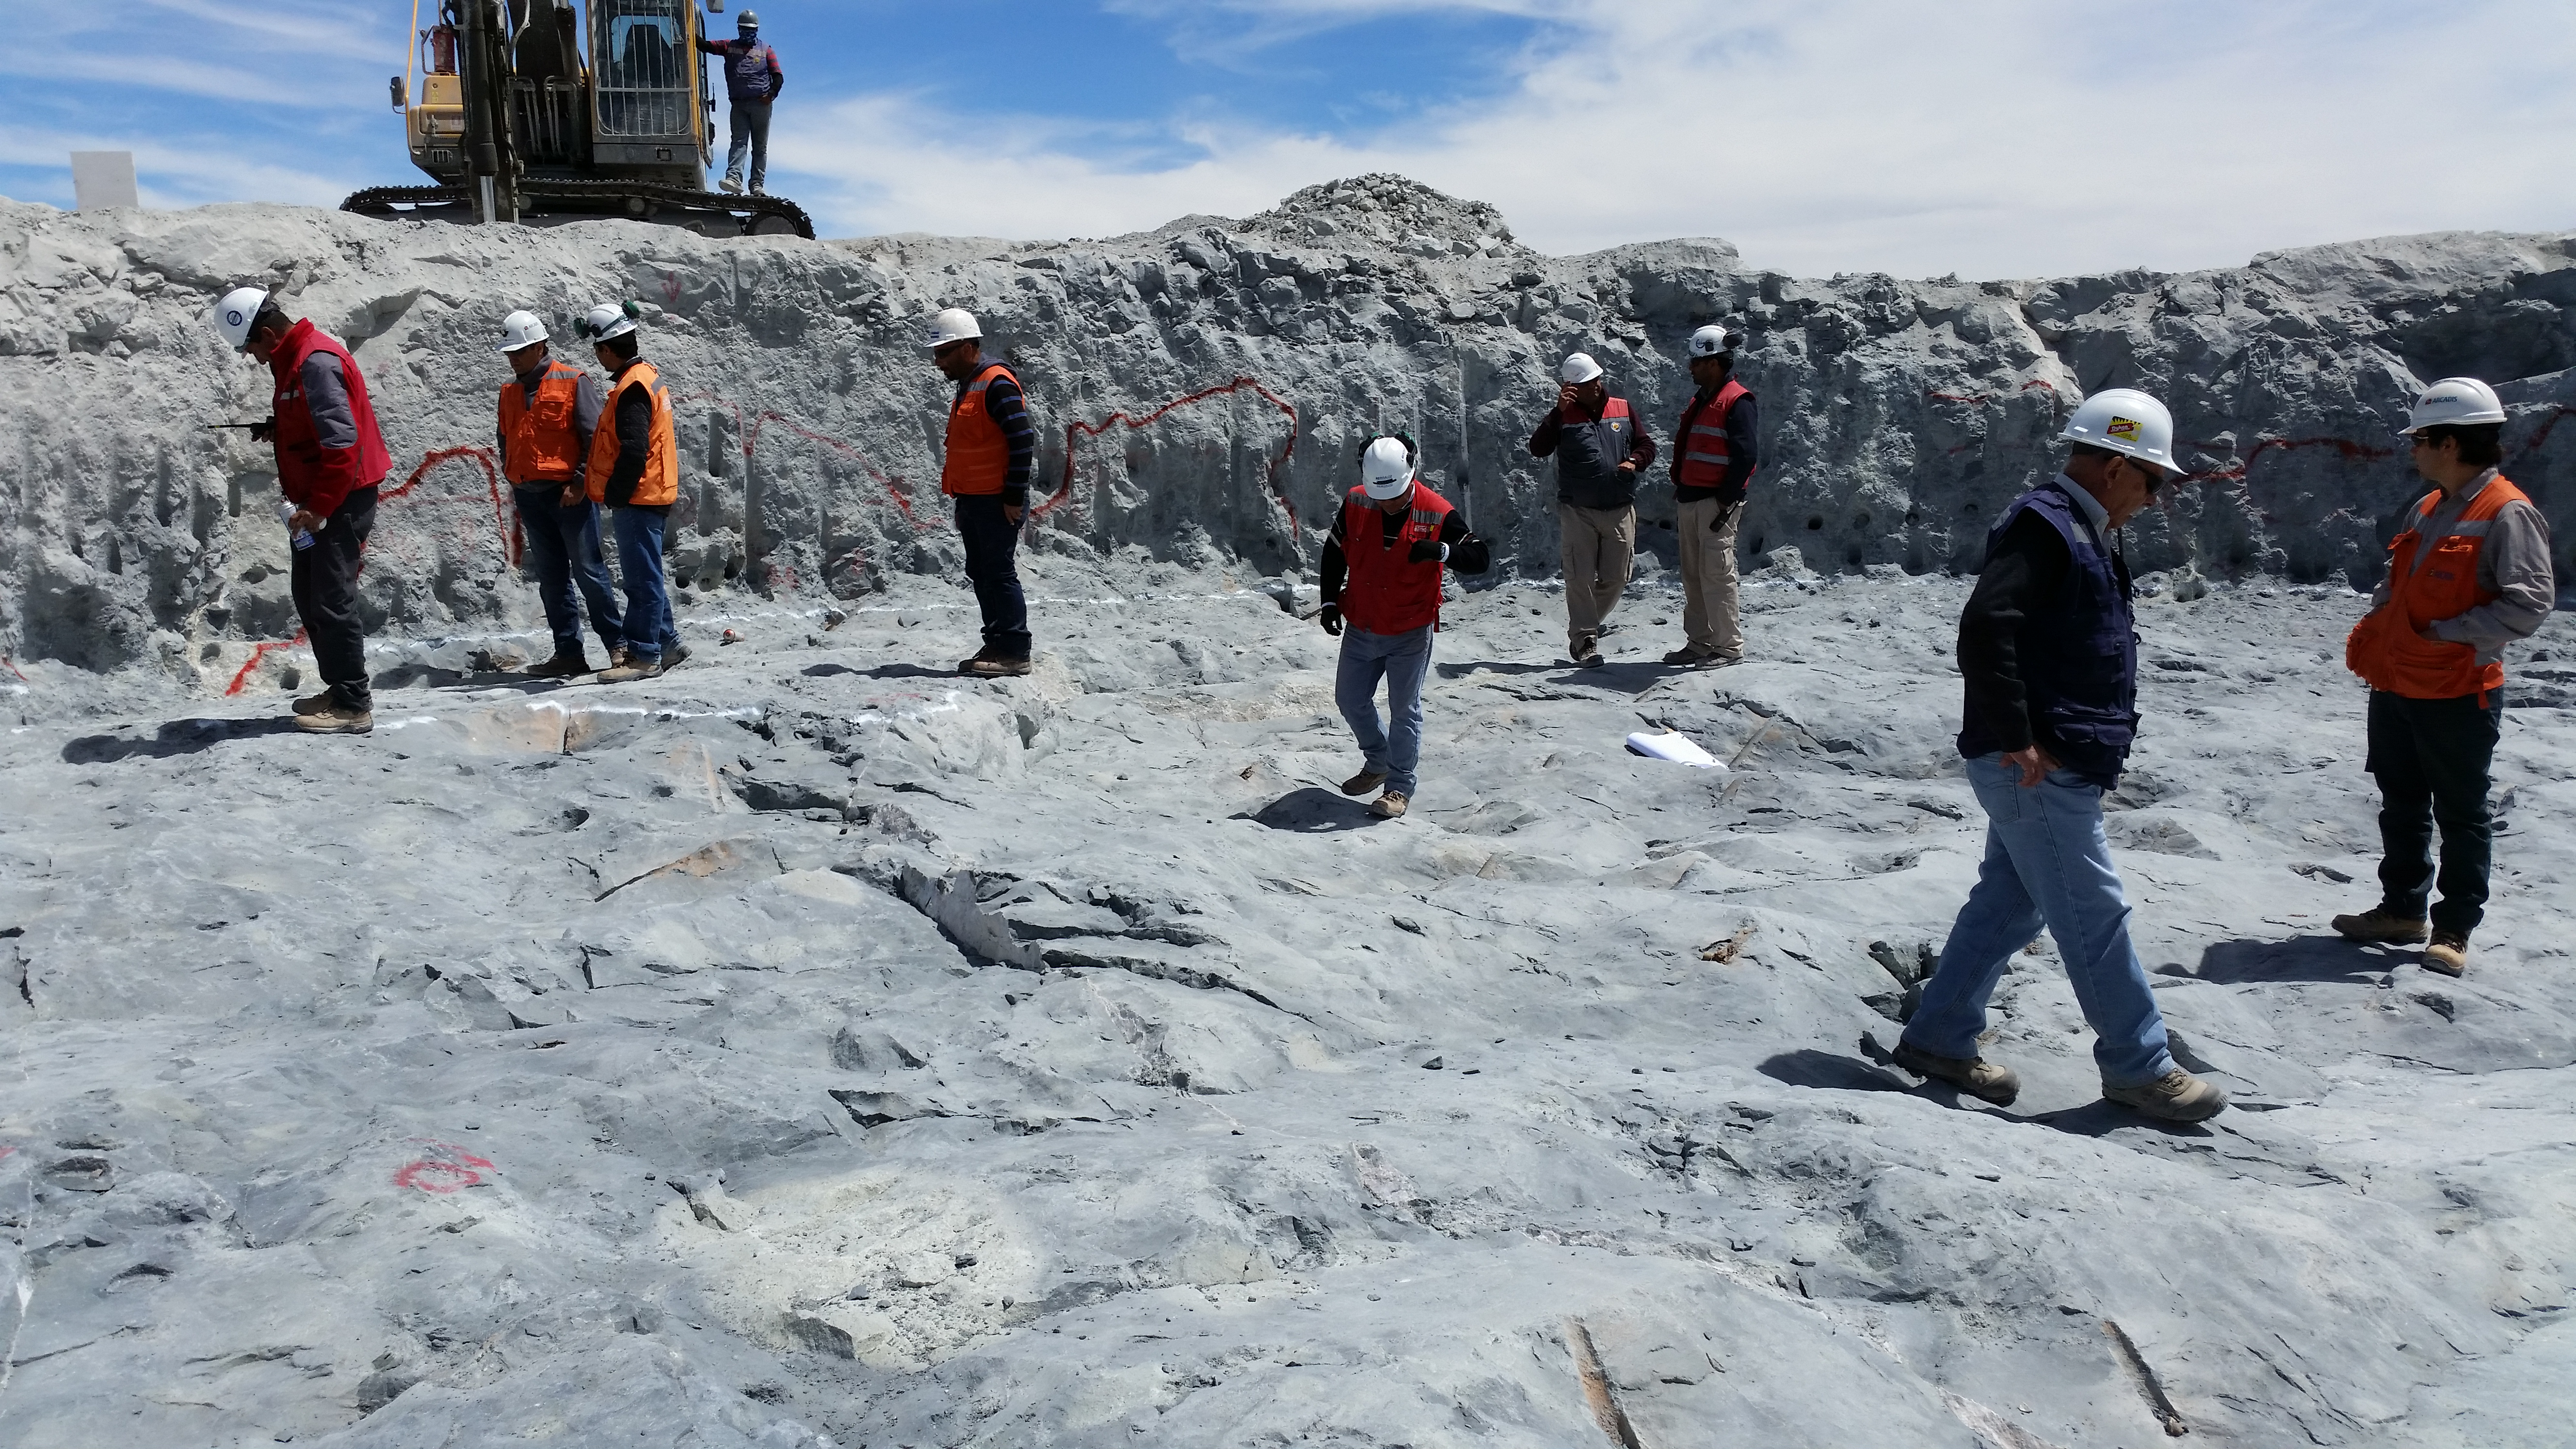

Fourth week of January 2016 Collection

Arcadis approves the excavation of the Pier foundation, with minor restrictions to be resolved by Besalco. Next step anchor bolt installation.

Credit: Rubin Observatory/NSF/AURA